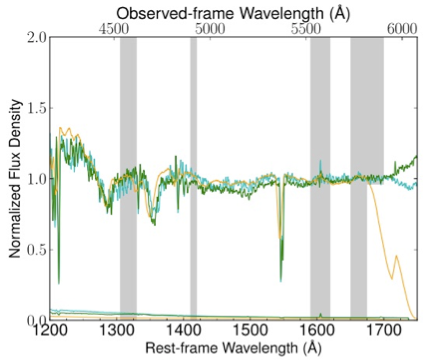

Three GMOS spectra obtained at different times of the z =2.47 quasar J0230

Three GMOS (North and South) spectra obtained at different times of the z =2.47 quasar J0230 show the variability of the absorption features, especially the CIV near rest-frame wavelength 1550Å. The spectra have been normalized based on measurements in the shaded regions.

Credit: International Gemini Observatory/NOIRLab/NSF/AURA